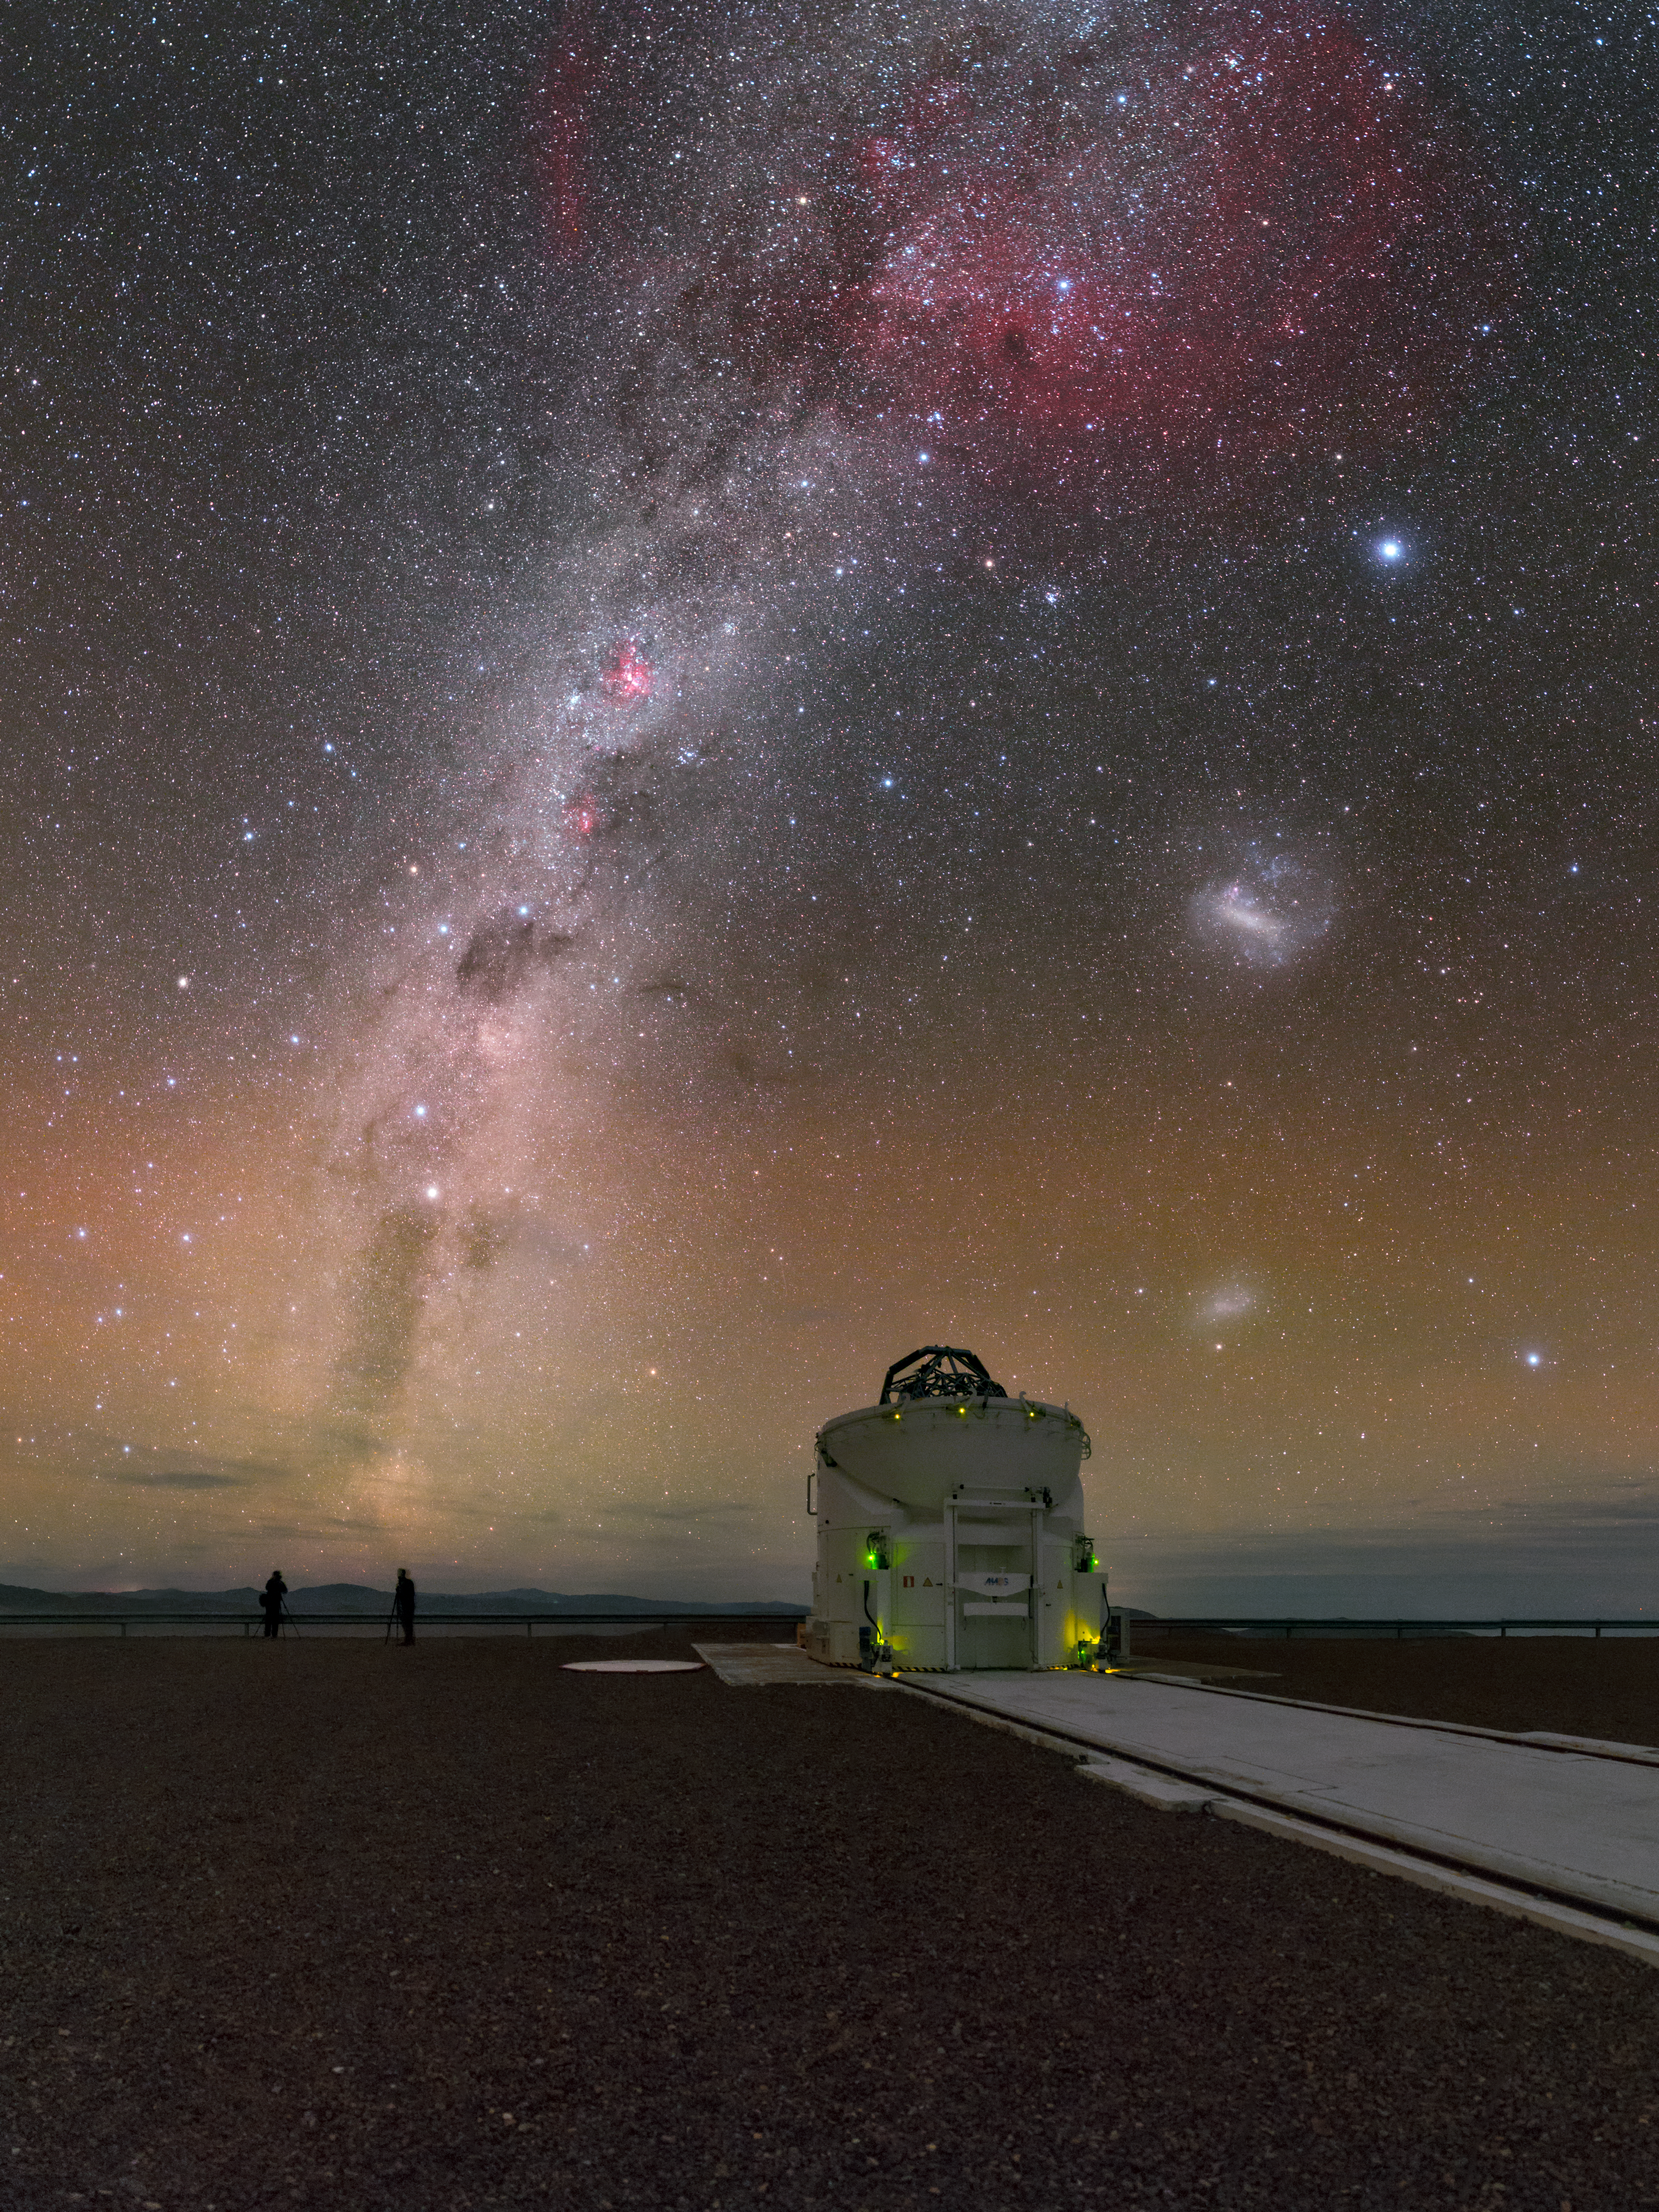

Astrophotographers Assemble

This beautiful photograph of the southern sky was taken by ESO Photo Ambassador Petr Horálek from ESO’s Paranal Observatory in Chile. Petr was not alone at Paranal. Standing to the bottom left of the image, next to an Auxiliary Telescope of the Very Large Telescope Interferometer (VLTI), are astrophotographers Yuri Beletsky and Babak Tafreshi, both of whom are also Photo Ambassadors for ESO. The duo are seen beneath a sky filled with stunning phenomena.

The bright, dominant band of the Milky Way cuts across the sky, with the Gum Nebula (Gum 12) appearing at the top of the frame in red. The Large Magellanic Cloud, a satellite galaxy of the Milky Way, is an especially bright blotch to the centre right — just below Canopus, the brightest star in both this view and the southern constellation of Carina. A beautiful green and reddish shimmer is also visible at the bottom of the image, seemingly rising up from the horizon. This phenomenon is known as airglow and consists of faint light emitted by the Earth's atmosphere. Airglow prevents the night sky from being completely dark, and is explained in detail in ESOcast 78.

Credit: ESO/P. Horálek